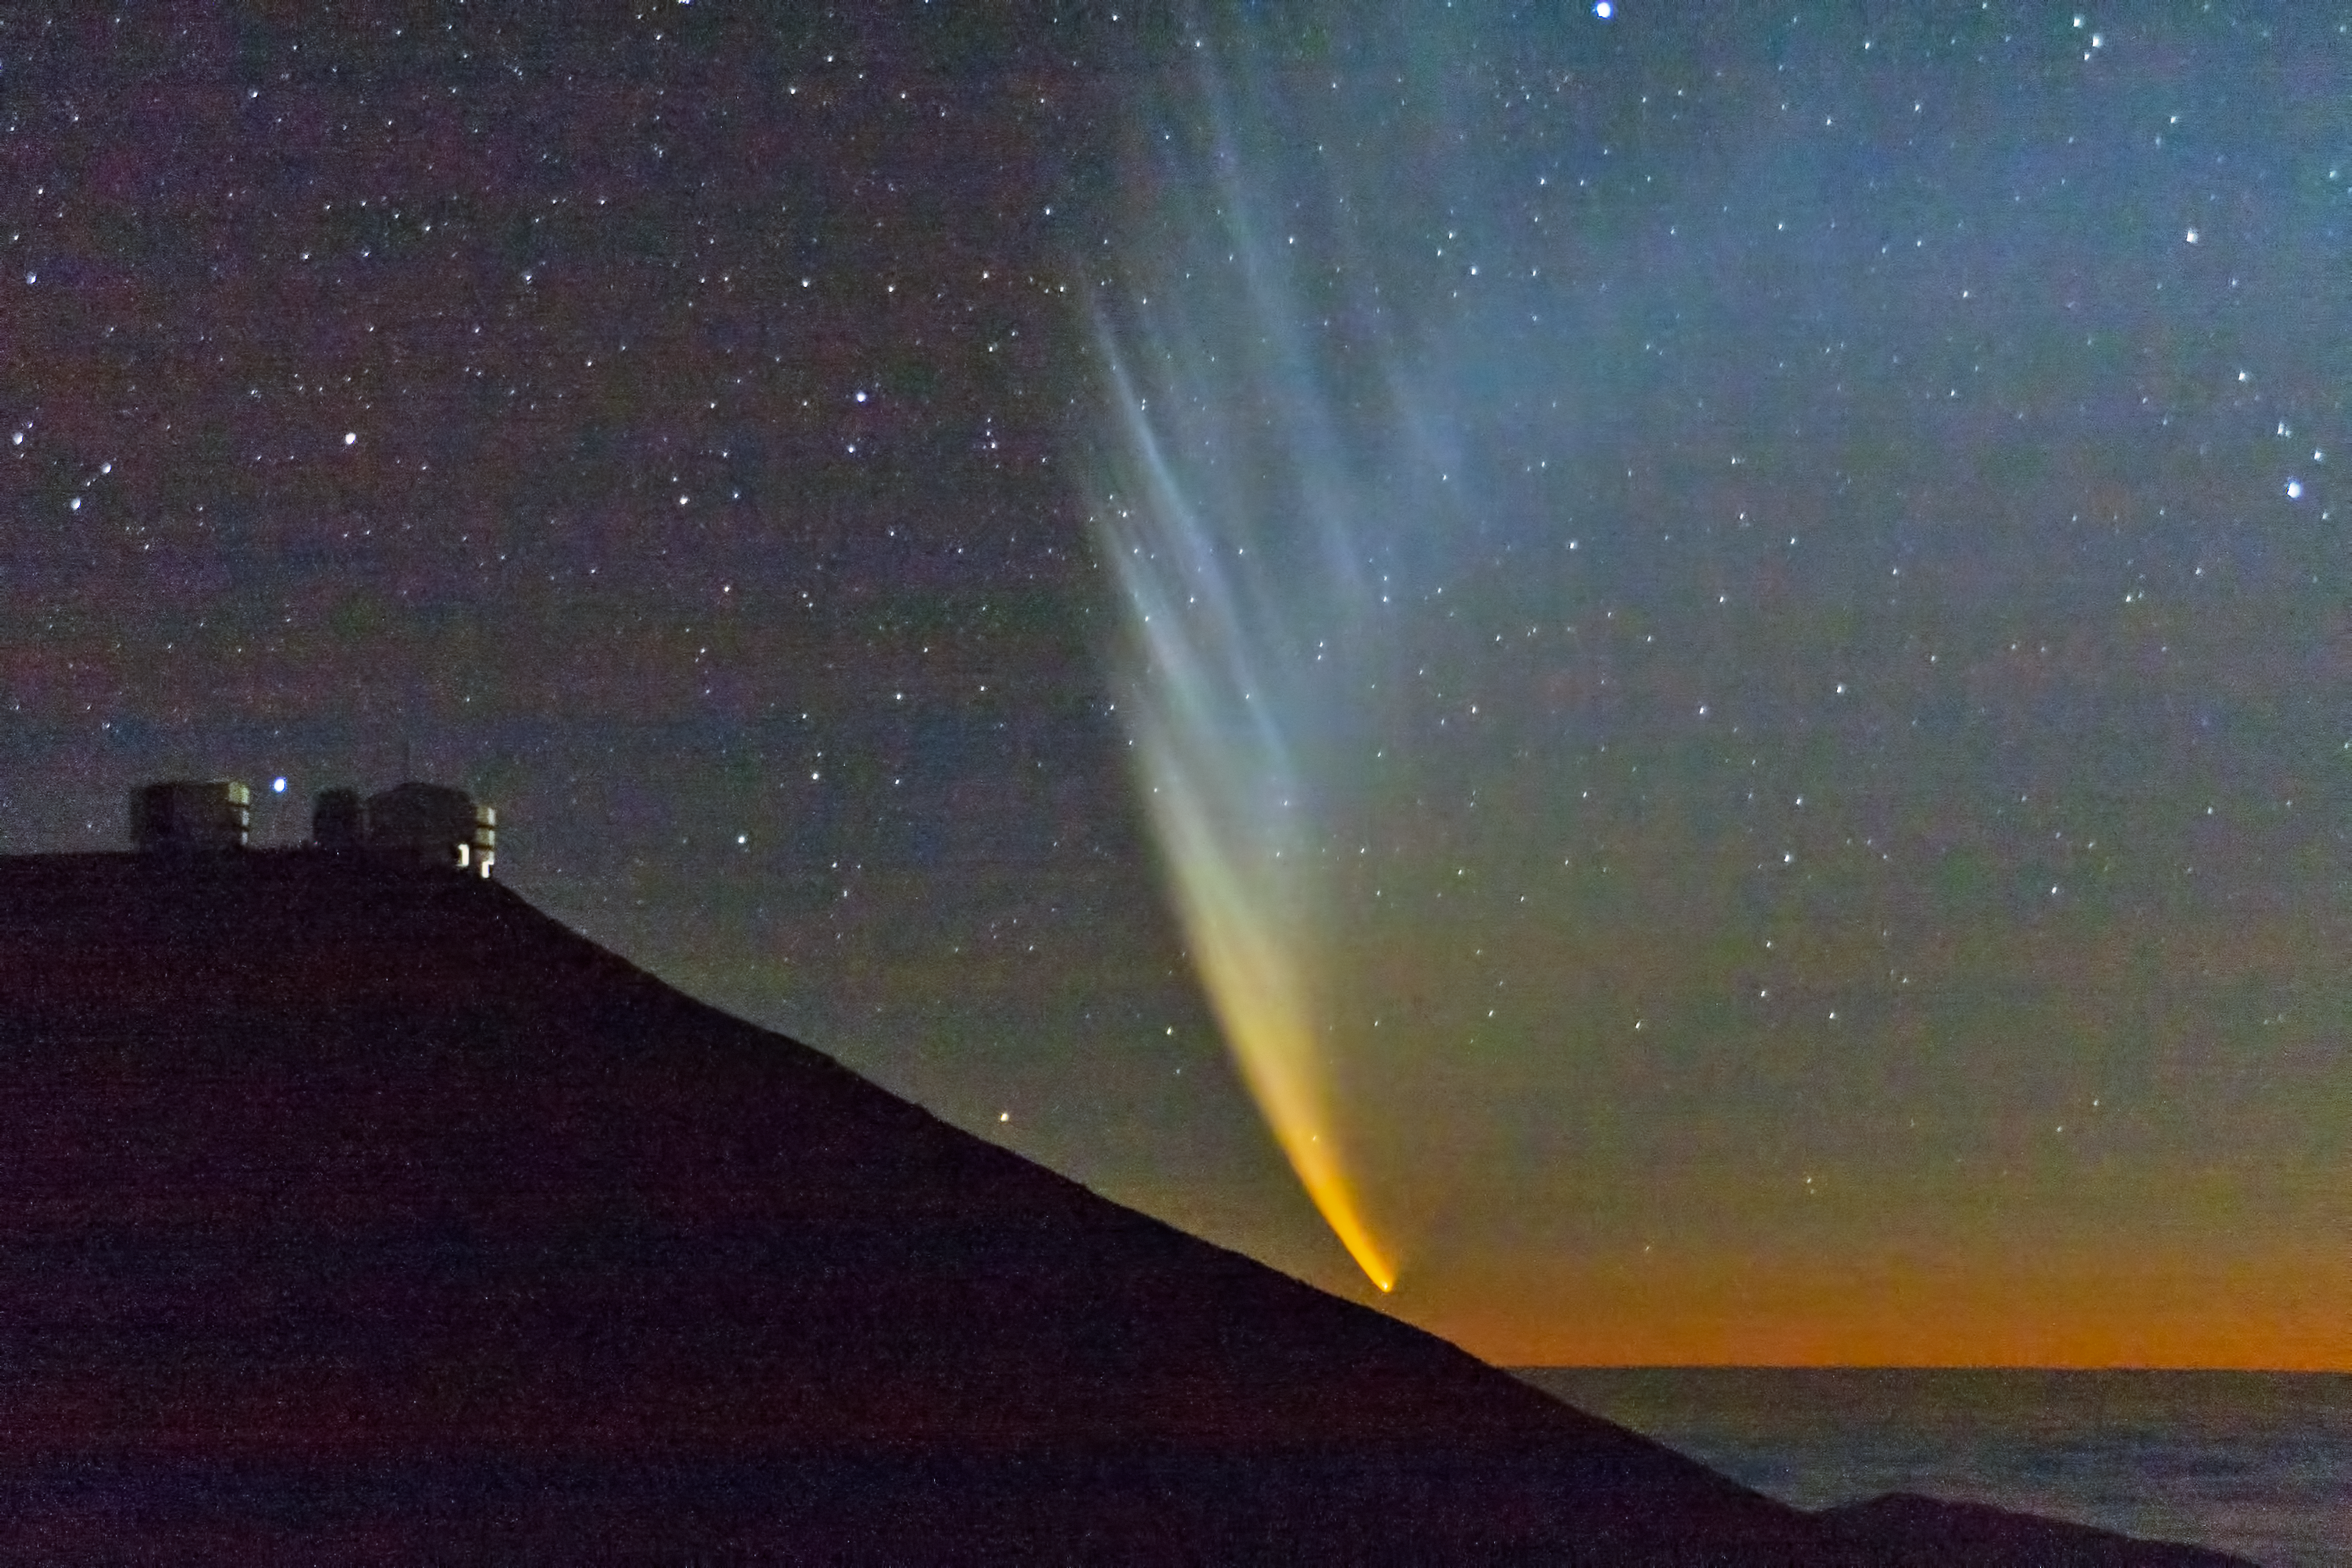

Comet McNaught

The very bright comet McNaught and Paranal Observatory, pictured in January 2007.

Credit: S. Deiries/ESO